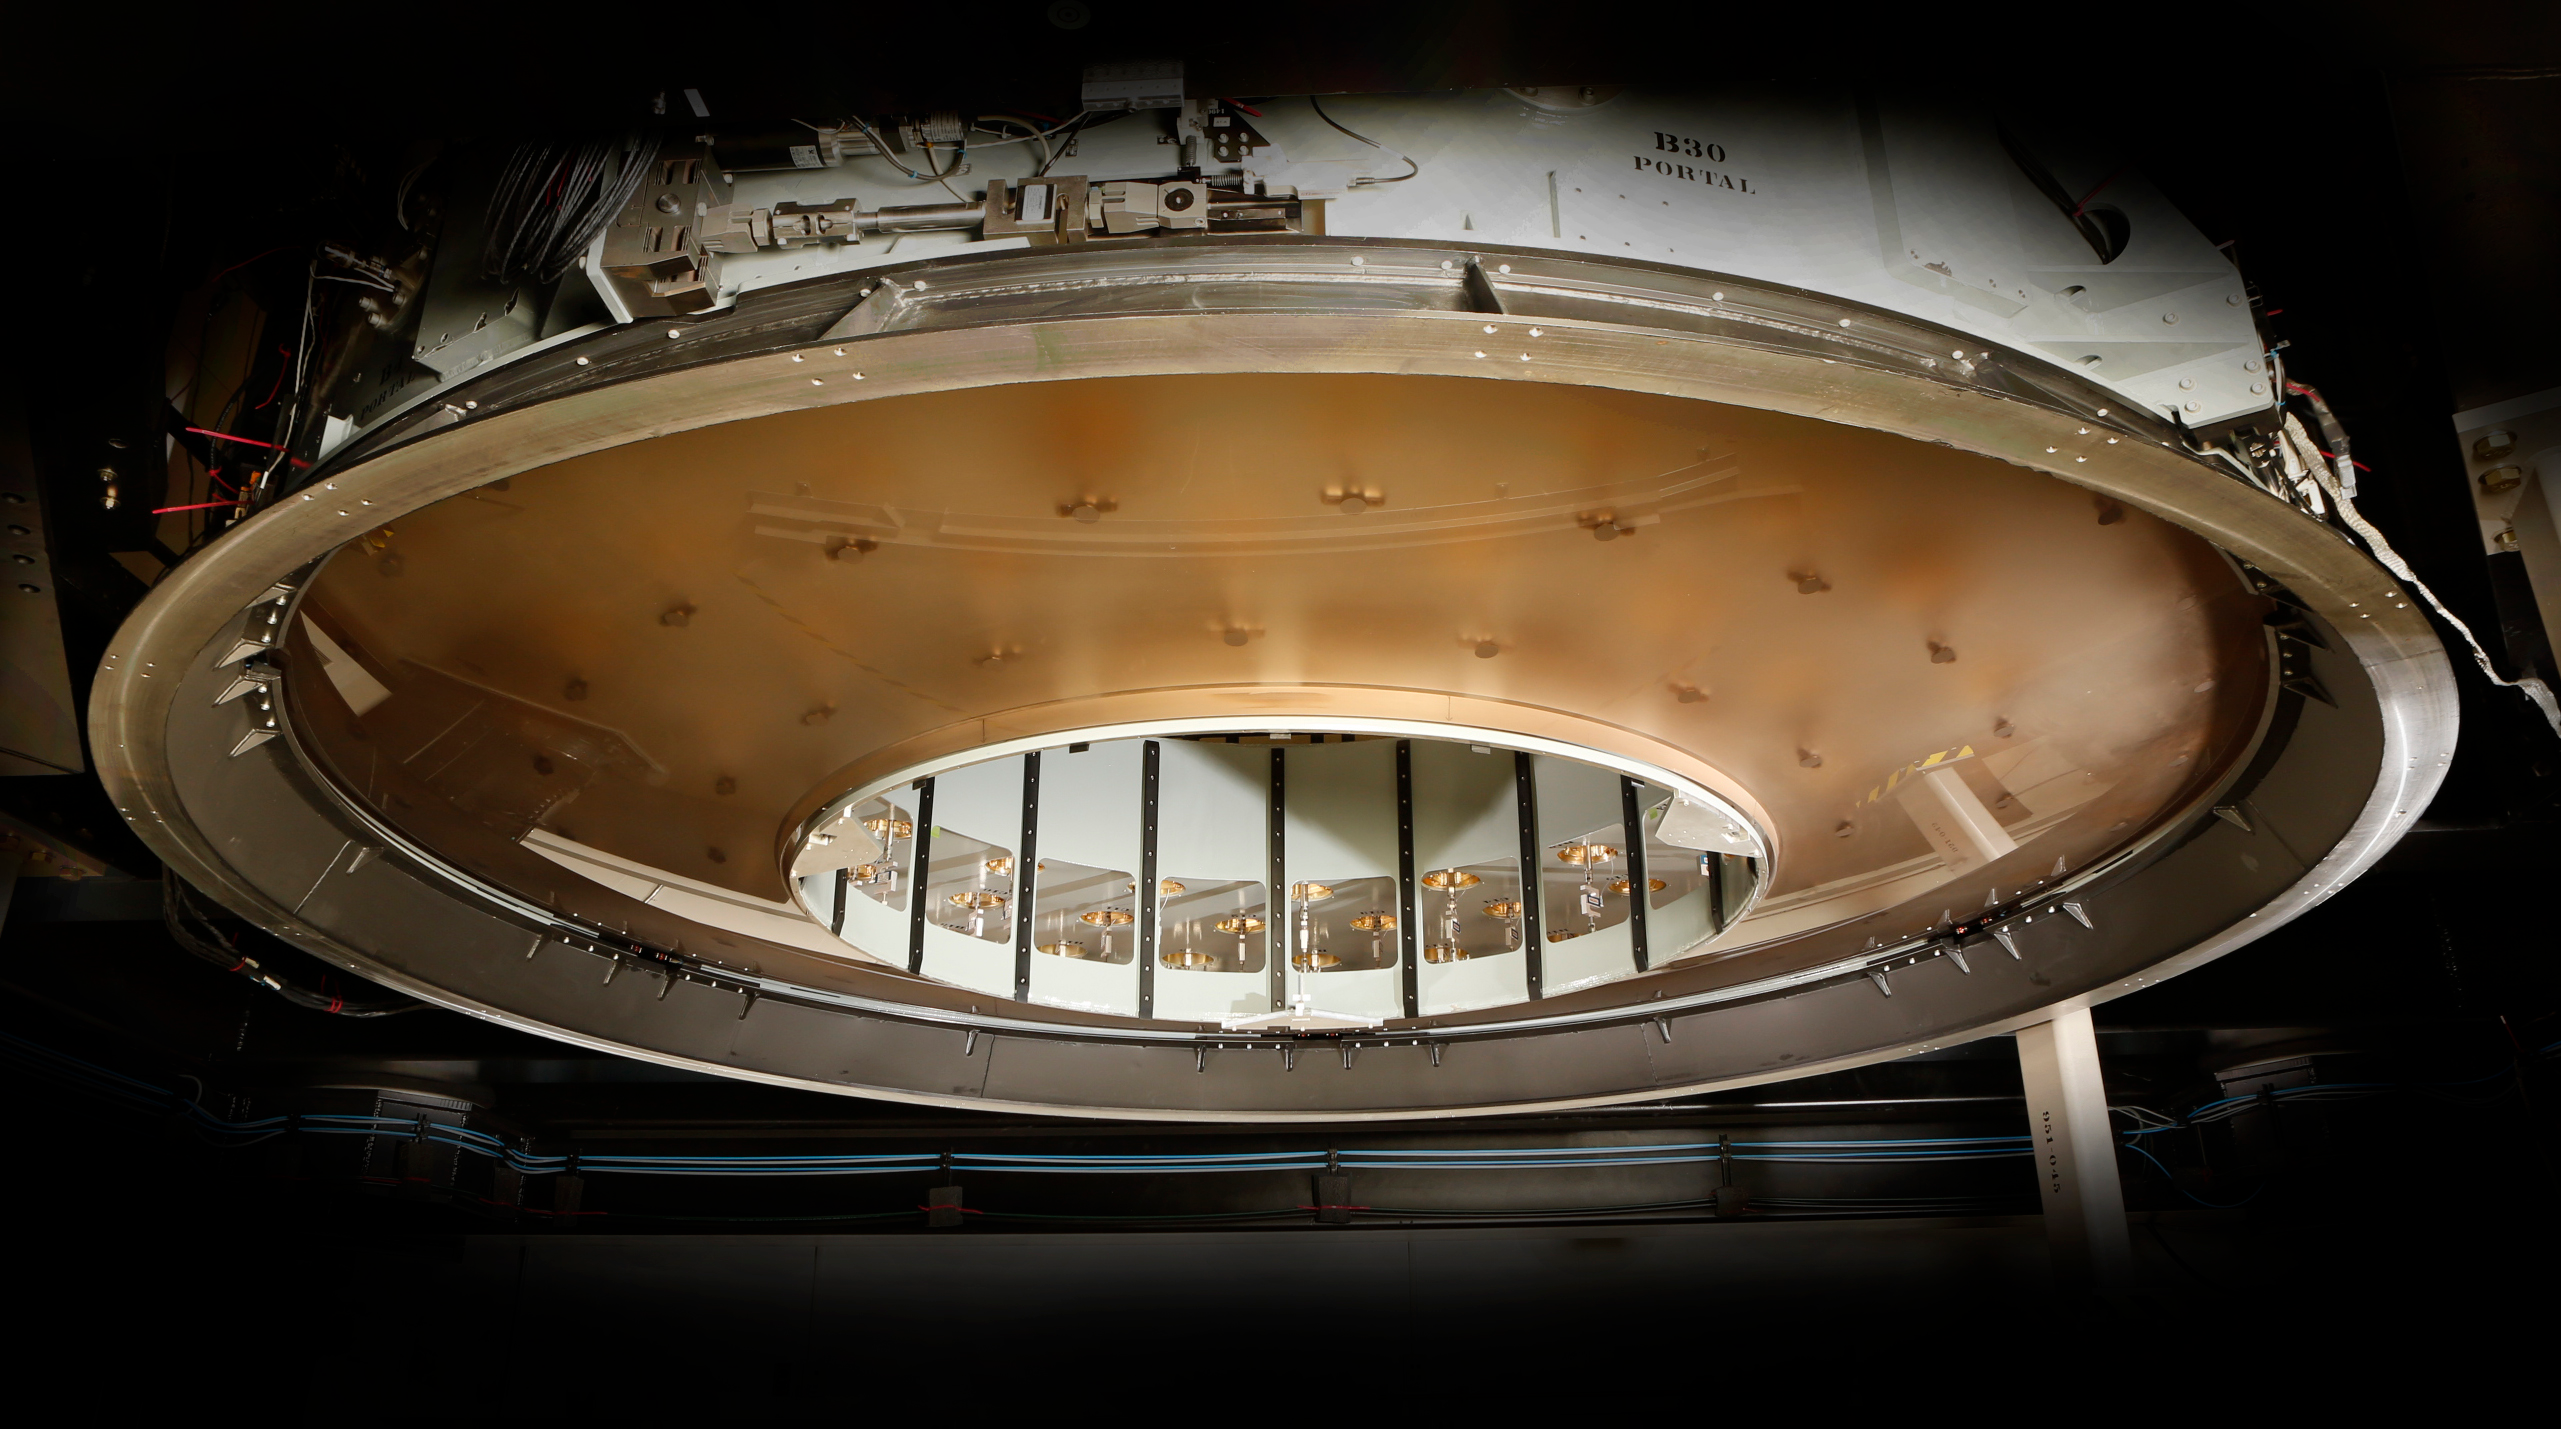

M2 Mirror Cell Assembly

The 3.5-meter diameter M2 Cell Assembly sitting in its test tower (approx. six meters off the ground) in the Harris test facility in Rochester, N.Y. Looking up through the convex Ultra Low Expansion (ULE) glass, you can see some of the three concentric rings of axial actuator pads which are bonded onto the concave back side of the mirror. Hence the mirror is suspended from these 72 locations and 6 pads hidden around the circumference. Previous Cell Assembly integration photos showed the aluminum surrogate mirror, which was used to test and demonstrate closed-loop control of the mirror software to ensure safe handling of the glass mirror. This milestone of glass integration marks the beginning of integrated optical testing which will measure the nanometer scale imperfections in the glass surface to be removed to deliver the correct final shape to be used in the telescope. be completed over the next year.

Credit: Harris Corporation/Rubin Observatory/NSF/AURA